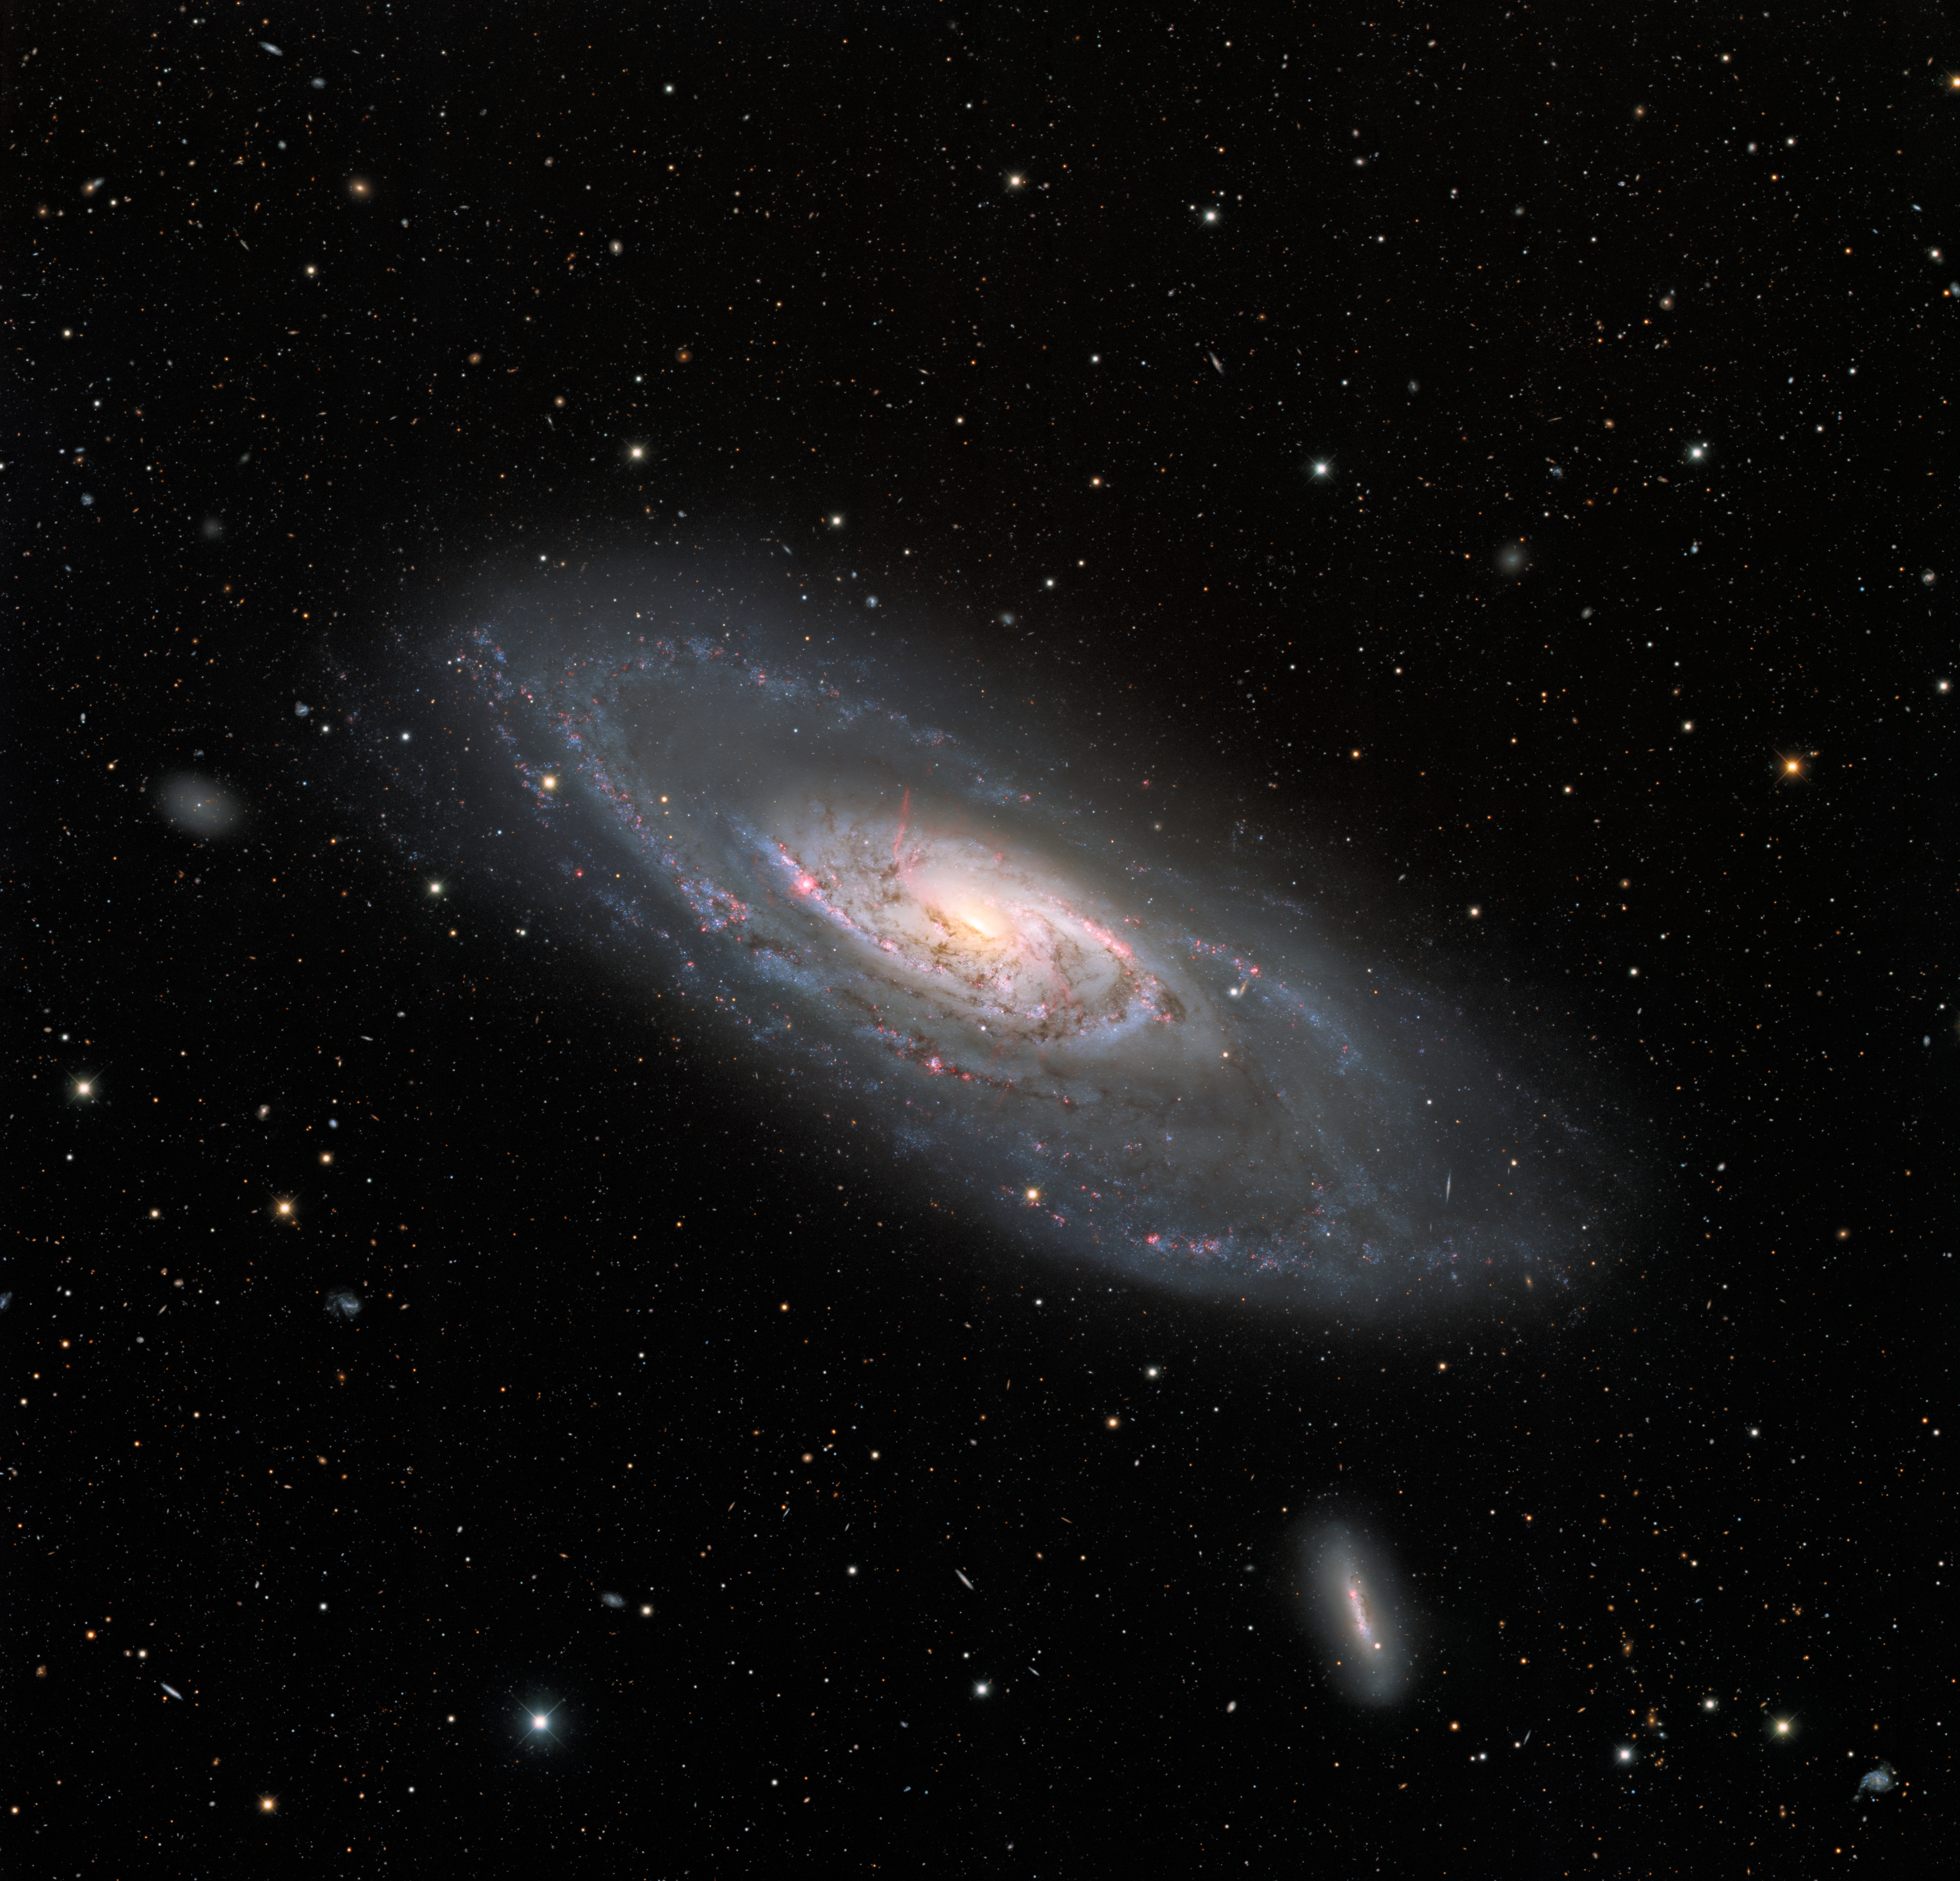

Wide View of Spiral Galaxy Messier 106

This image of the spiral galaxy Messier 106, or NGC 4258, was taken with the Nicholas U. Mayall 4-meter Telescope at Kitt Peak National Observatory, a Program of NSF NOIRLab. A popular target for amateur astronomers, Messier 106 can also be spotted with a small telescope in the constellation Canes Venatici. This view captures the entire galaxy, detailing the glowing spiral arms, wisps of gas, and dust lanes at the center of Messier 106 as well as the leisurely twisting bands of stars at the galaxy’s outer edges. Two dwarf galaxies also appear in the image: NGC 4248 is to the lower right of Messier 106, and UGC 7358 is the left of Messier 106.

Explore the details of these galaxies and even more background galaxies by diving into the zoomable version of this image.

Credit: KPNO/NOIRLab/NSF/AURA Acknowledgment: PI: M.T. Patterson (New Mexico State University)Image processing: T.A. Rector (University of Alaska Anchorage), M. Zamani & D. de Martin